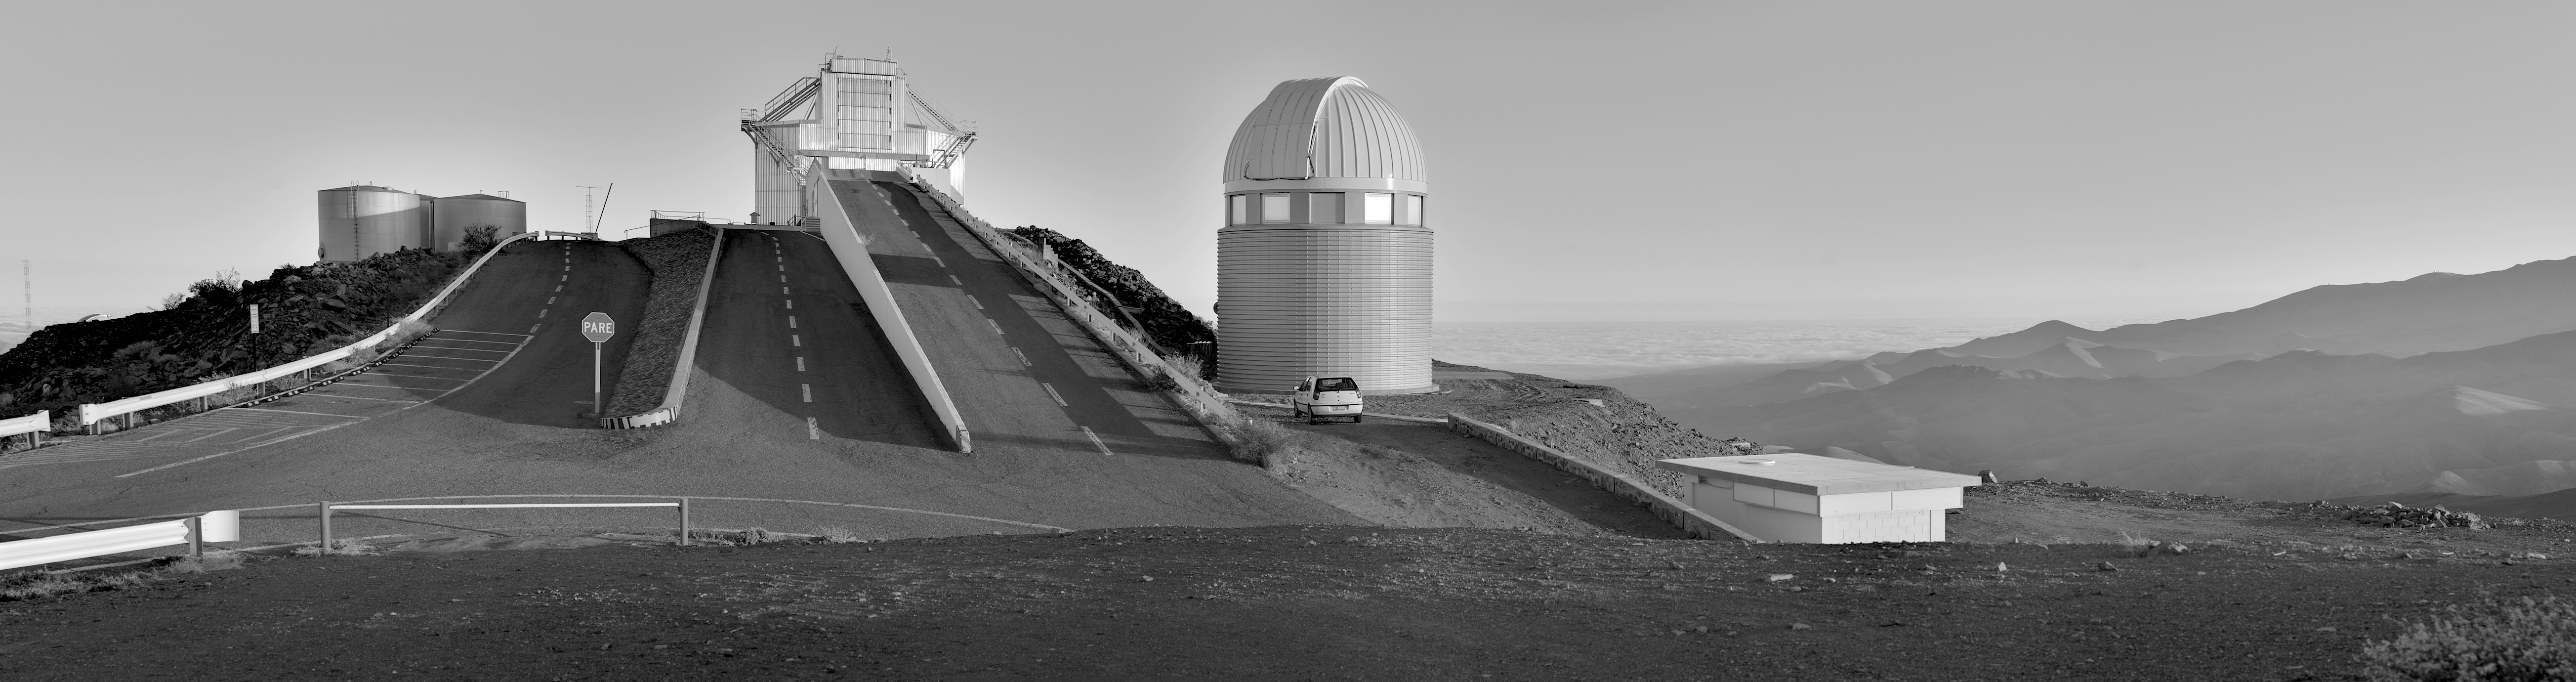

View of La Silla

Panoramic view of La Silla Observatory. In the centre of the image is the New Technology Telescope, and to the left the dome of the 1.2-metre Euler telescope.

Credit: ESO/ M. Tewes